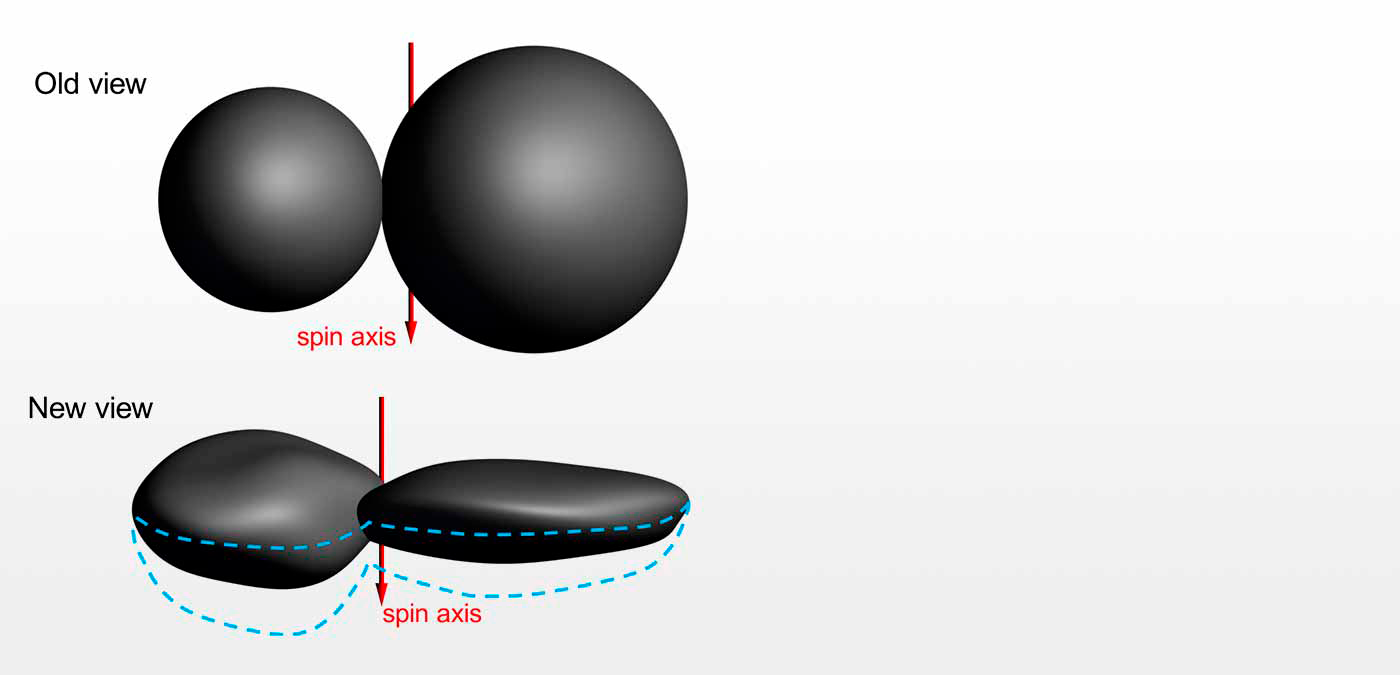

The Truly Odd Shape of Ultima Thule

New Horizon’s departing view of Ultima Thule, caught as the spacecraft raced away at 31,000 mph, shows that the Kuiper Belt Object’s shape is actually quite odd. Rather than the “snowman” shape initially reported, it more closely resembles a giant pancake (Ultima) stuck to a dented walnut (Thule). The revelation came from “tracing out" the unlit side of Ultima Thule as it blocked the view to background stars (see animation). NOAO Astronomer Tod Lauer played a critical role in the investigation.

Credit: NASA/Johns Hopkins Applied Physics Laboratory/Southwest Research Institute/NOAO